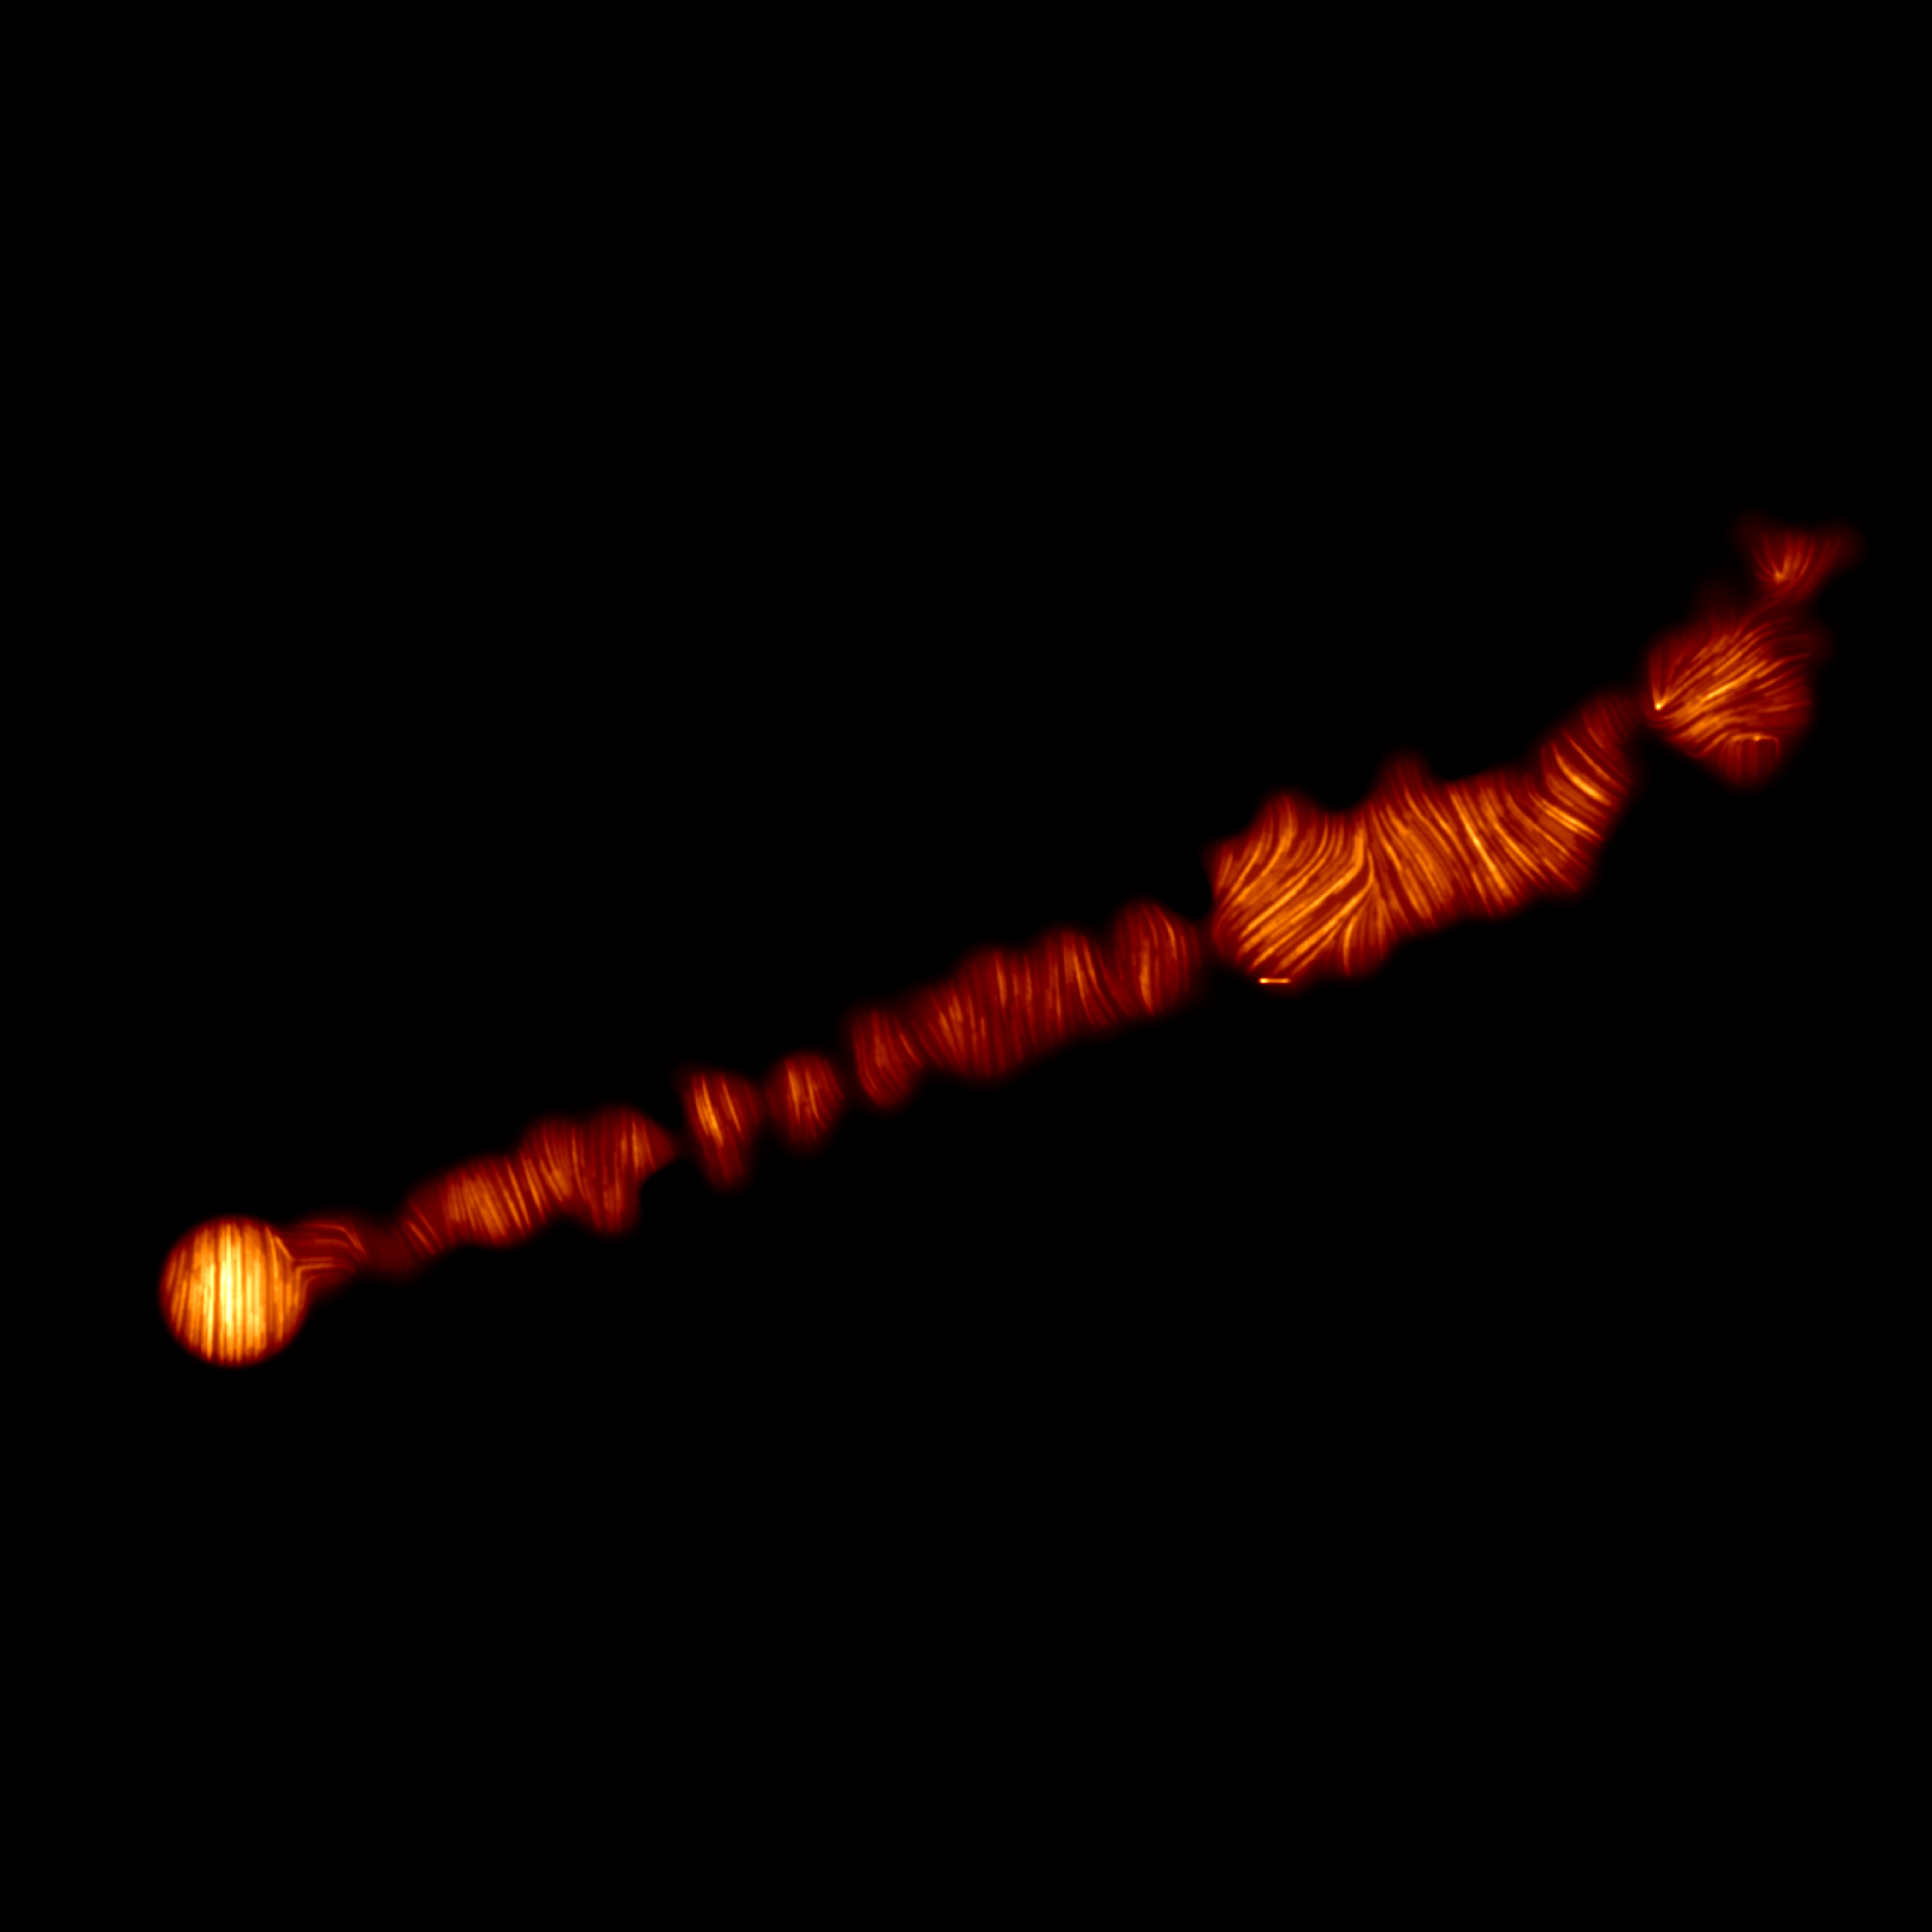

ALMA image of M87 jet in polarised light

This image shows a view of the jet in the Messier 87 (M87) galaxy in polarised light. The image was obtained with the Chile-based Atacama Large Millimeter/submillimeter Array (ALMA), in which ESO is a partner, and captures the part of the jet, with a size of 6000 light years, closer to the centre of the galaxy. The lines mark the orientation of polarisation, which is related to the magnetic field in the region imaged. This ALMA image therefore indicates what the structure of the magnetic field along the jet looks like.

Credit: ALMA (ESO/NAOJ/NRAO), Goddi et al.